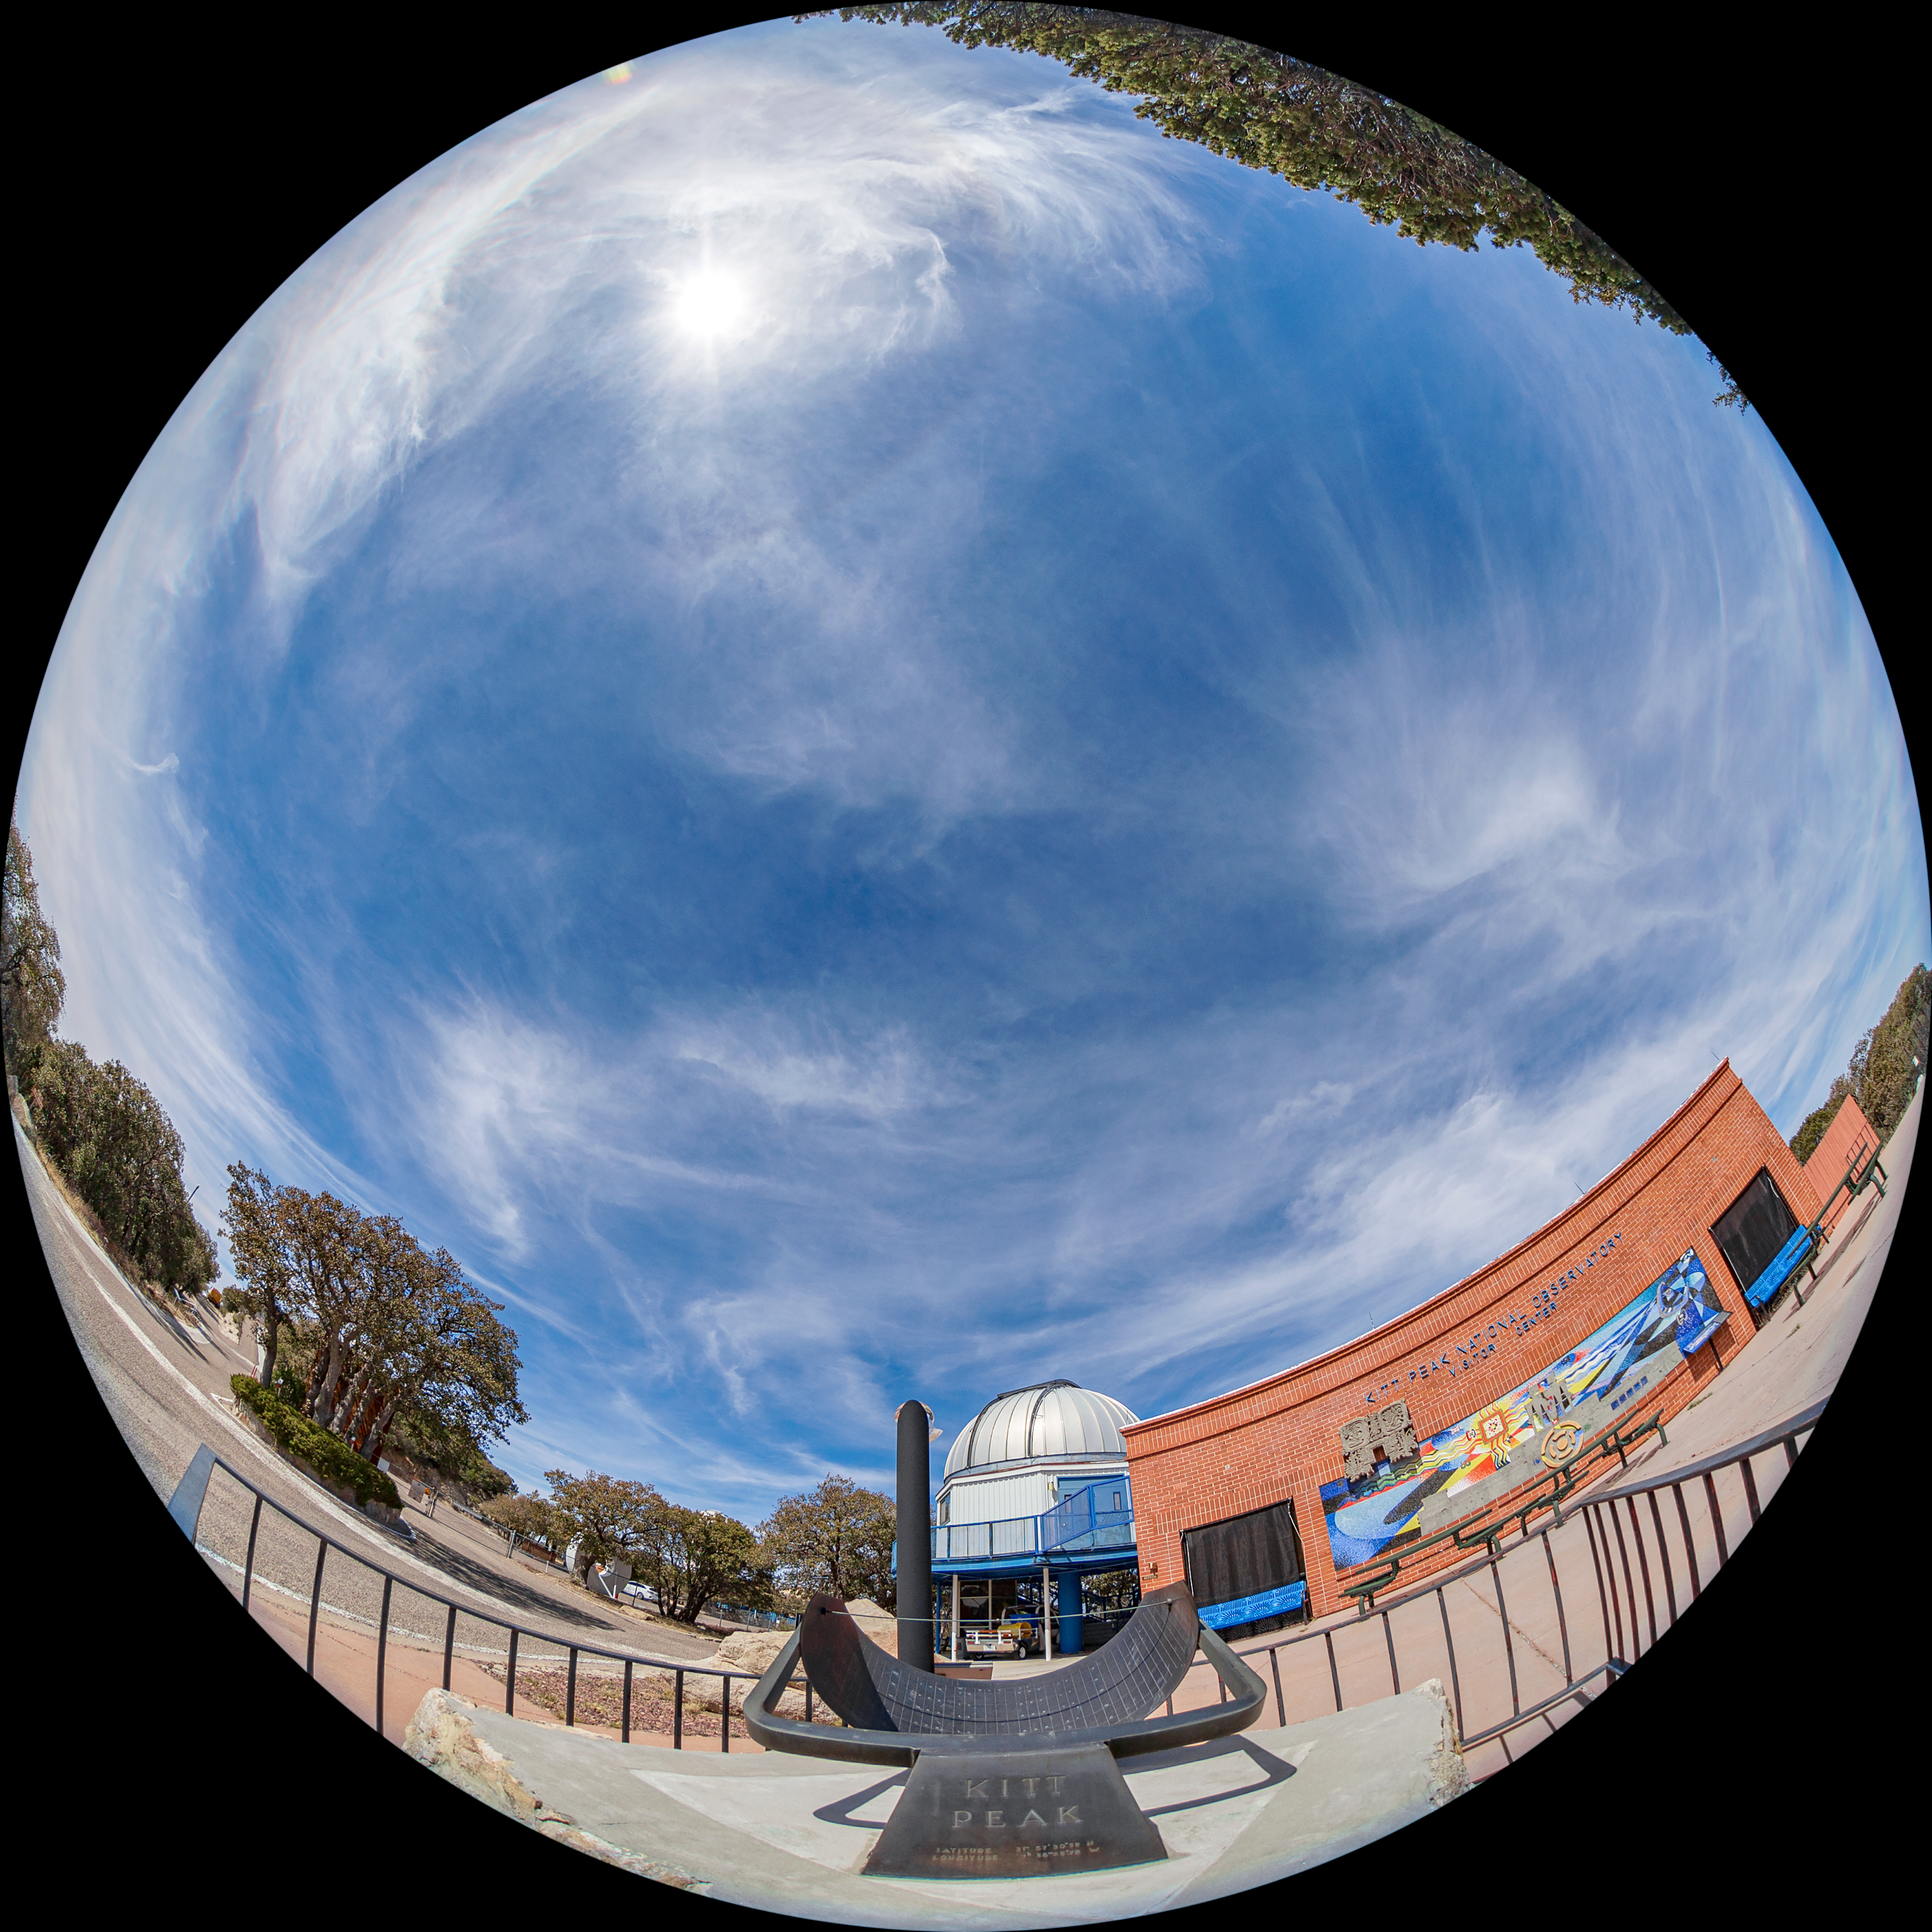

Kitt Peak Visitor Center Fulldome

A fulldome view of the Kitt Peak Visitor Center and the Visitor Center 0.6-meter Telescope at Kitt Peak National Observatory (KPNO), a Program of NSF NOIRLab.

Credit: KPNO/NOIRLab/NSF/AURA/T. Matsopoulos